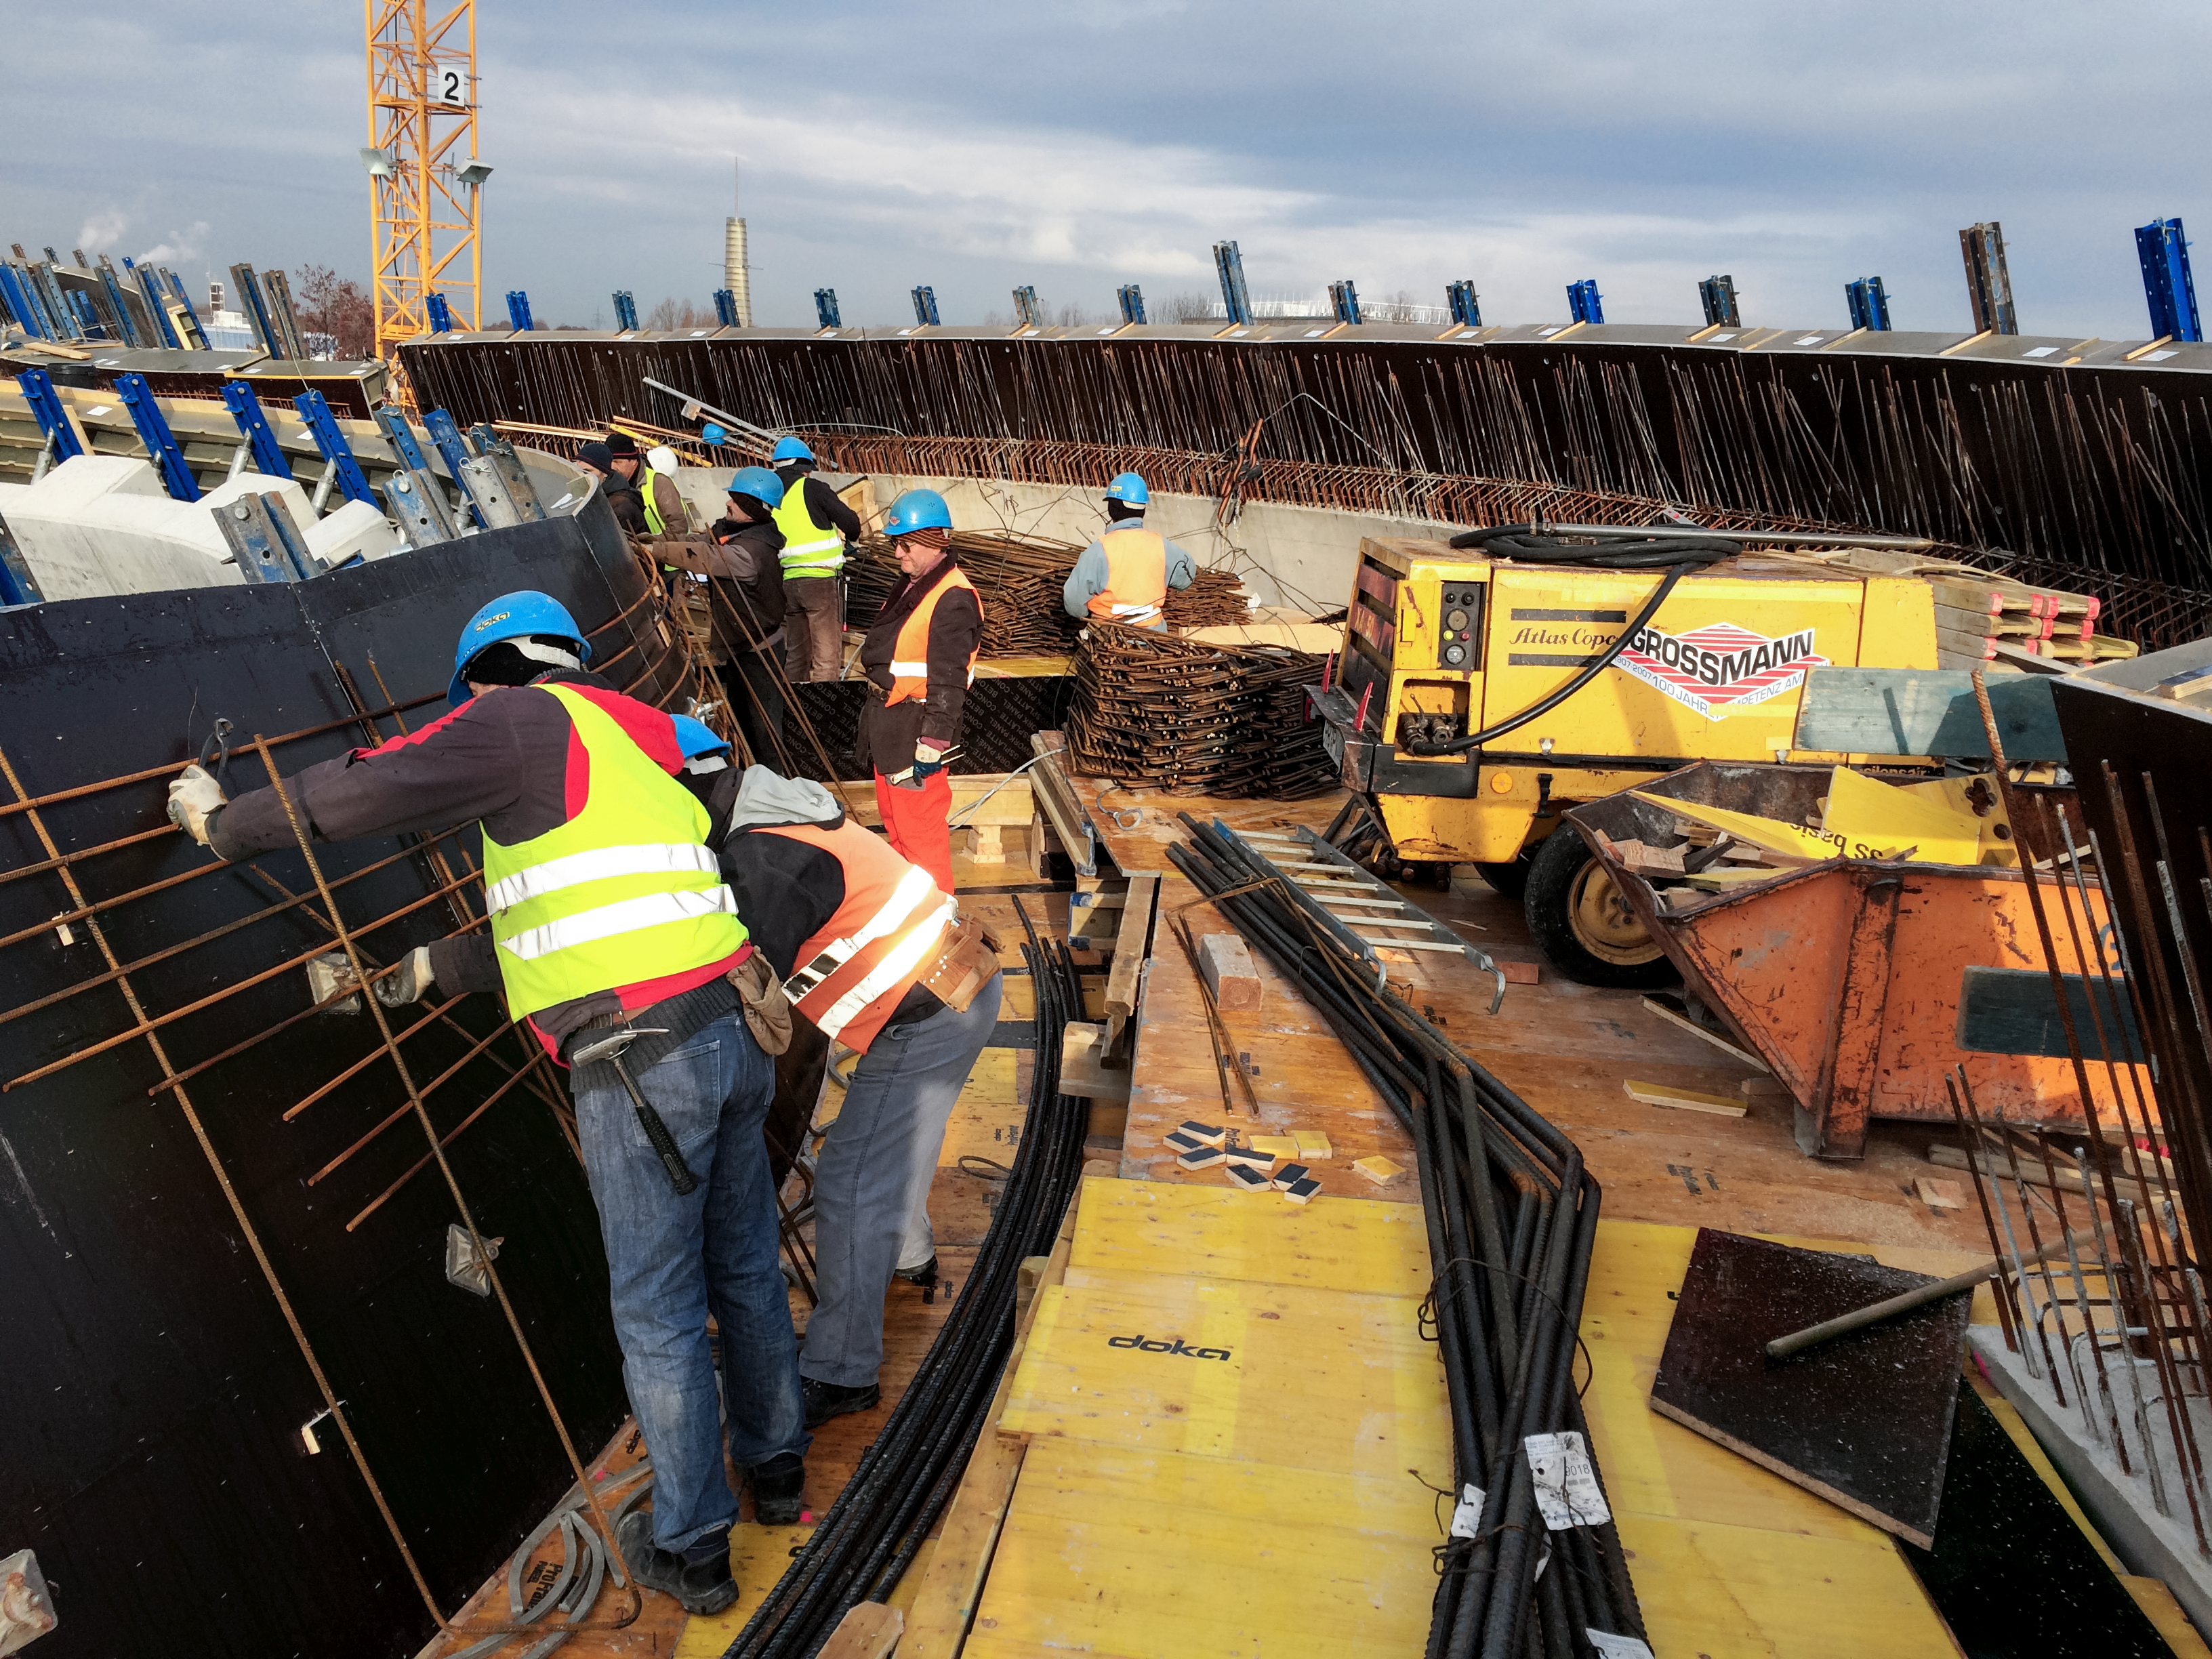

Work on the inside

Photo taken during the construction of the ESO Supernova Planetarium & Visitor Centre.

Credit: ESO